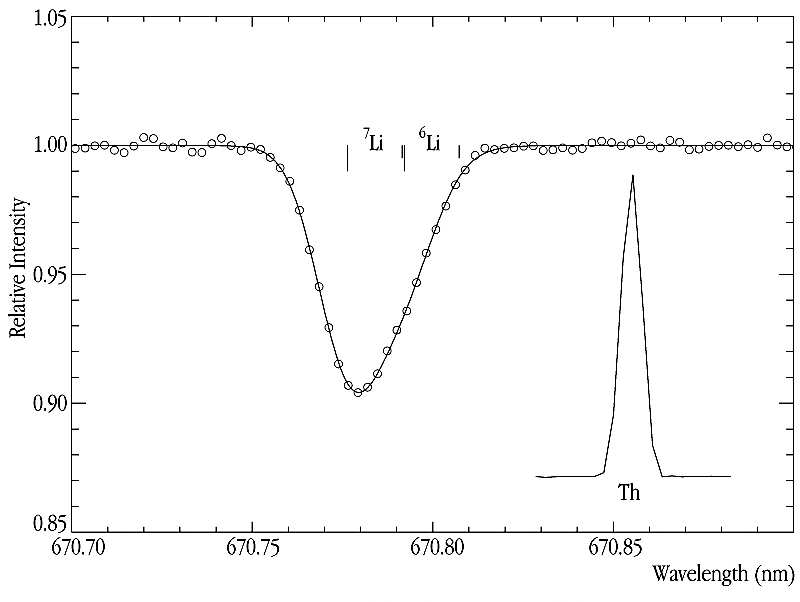

Lithium in a metal-poor Halo Star

This image shows a spectrum of the metal-poor star G271-162 in the red spectral region around the Li-line at 671 nm that is used to derive the lithium isotopic ratio. The wavelengths of the doublet components of the two isotopes are indicated. The total exposure time was 3 hours and the S/N-ratio in the continuum region is above 600 - a most satisfactory result considering that the CCD fringing amplitude is more than 20% at these wavelengths.

Credit: ESO